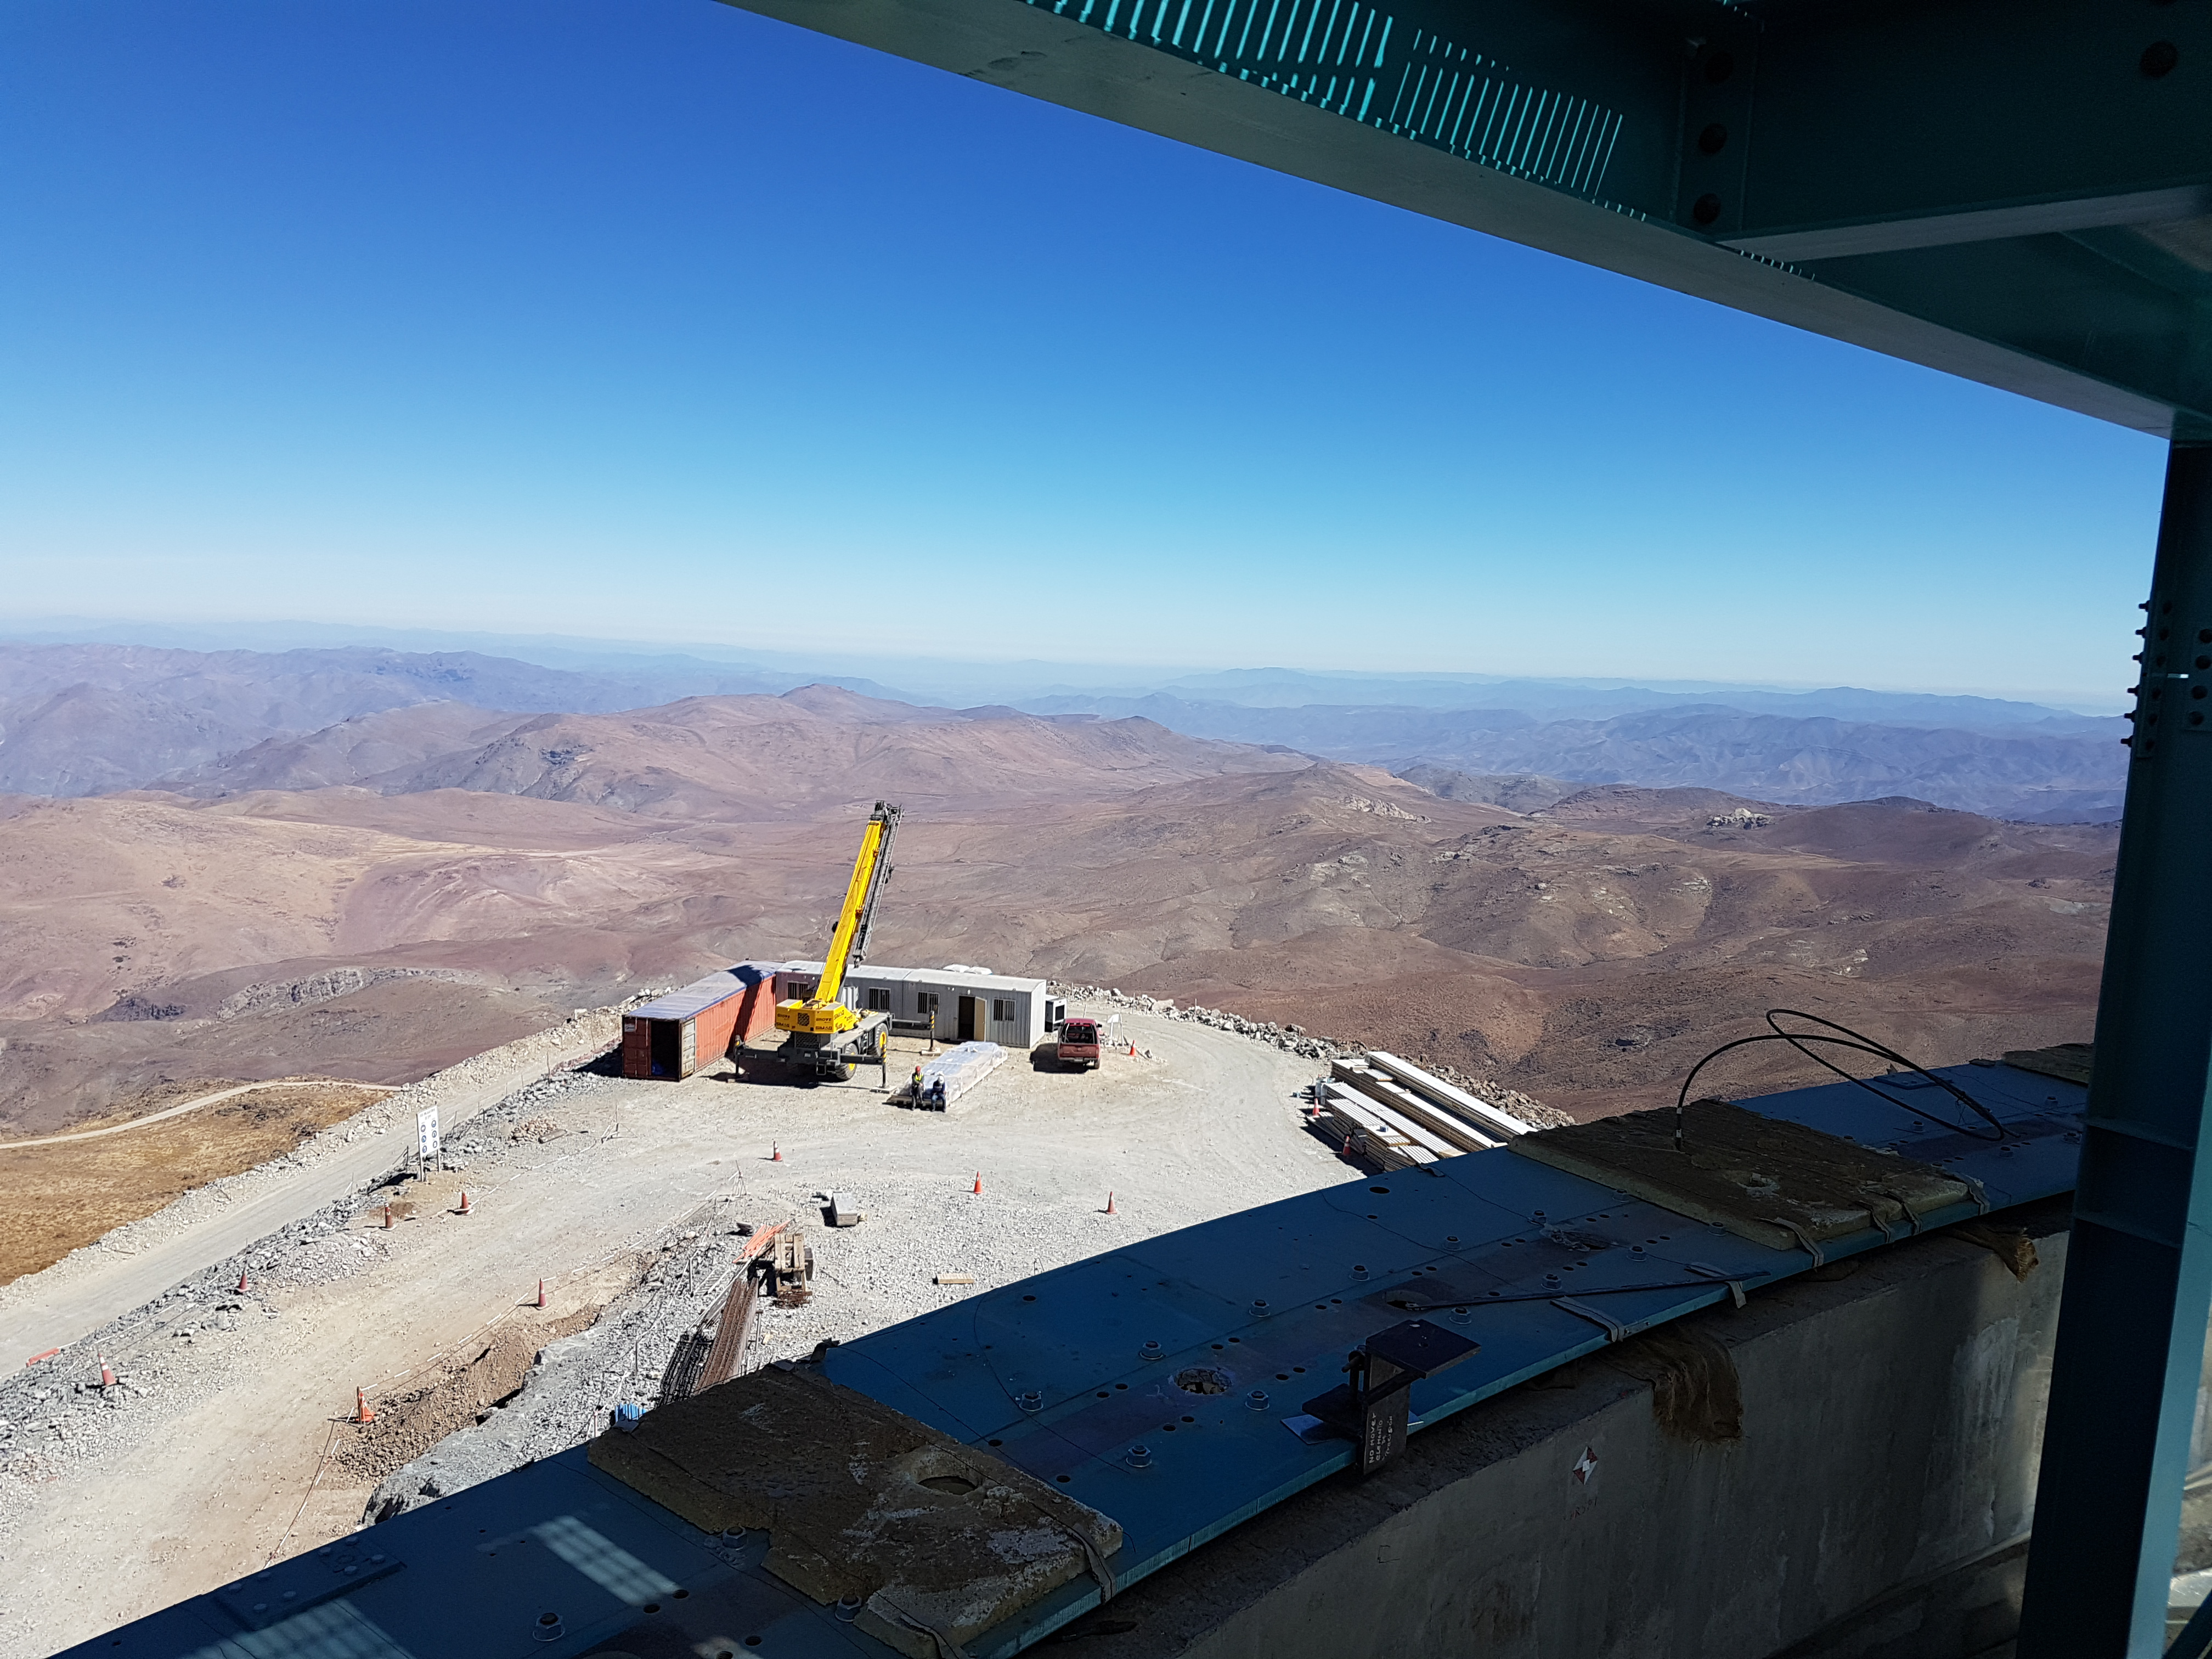

Construction Update

Credit: Rubin Observatory/NSF/AURA